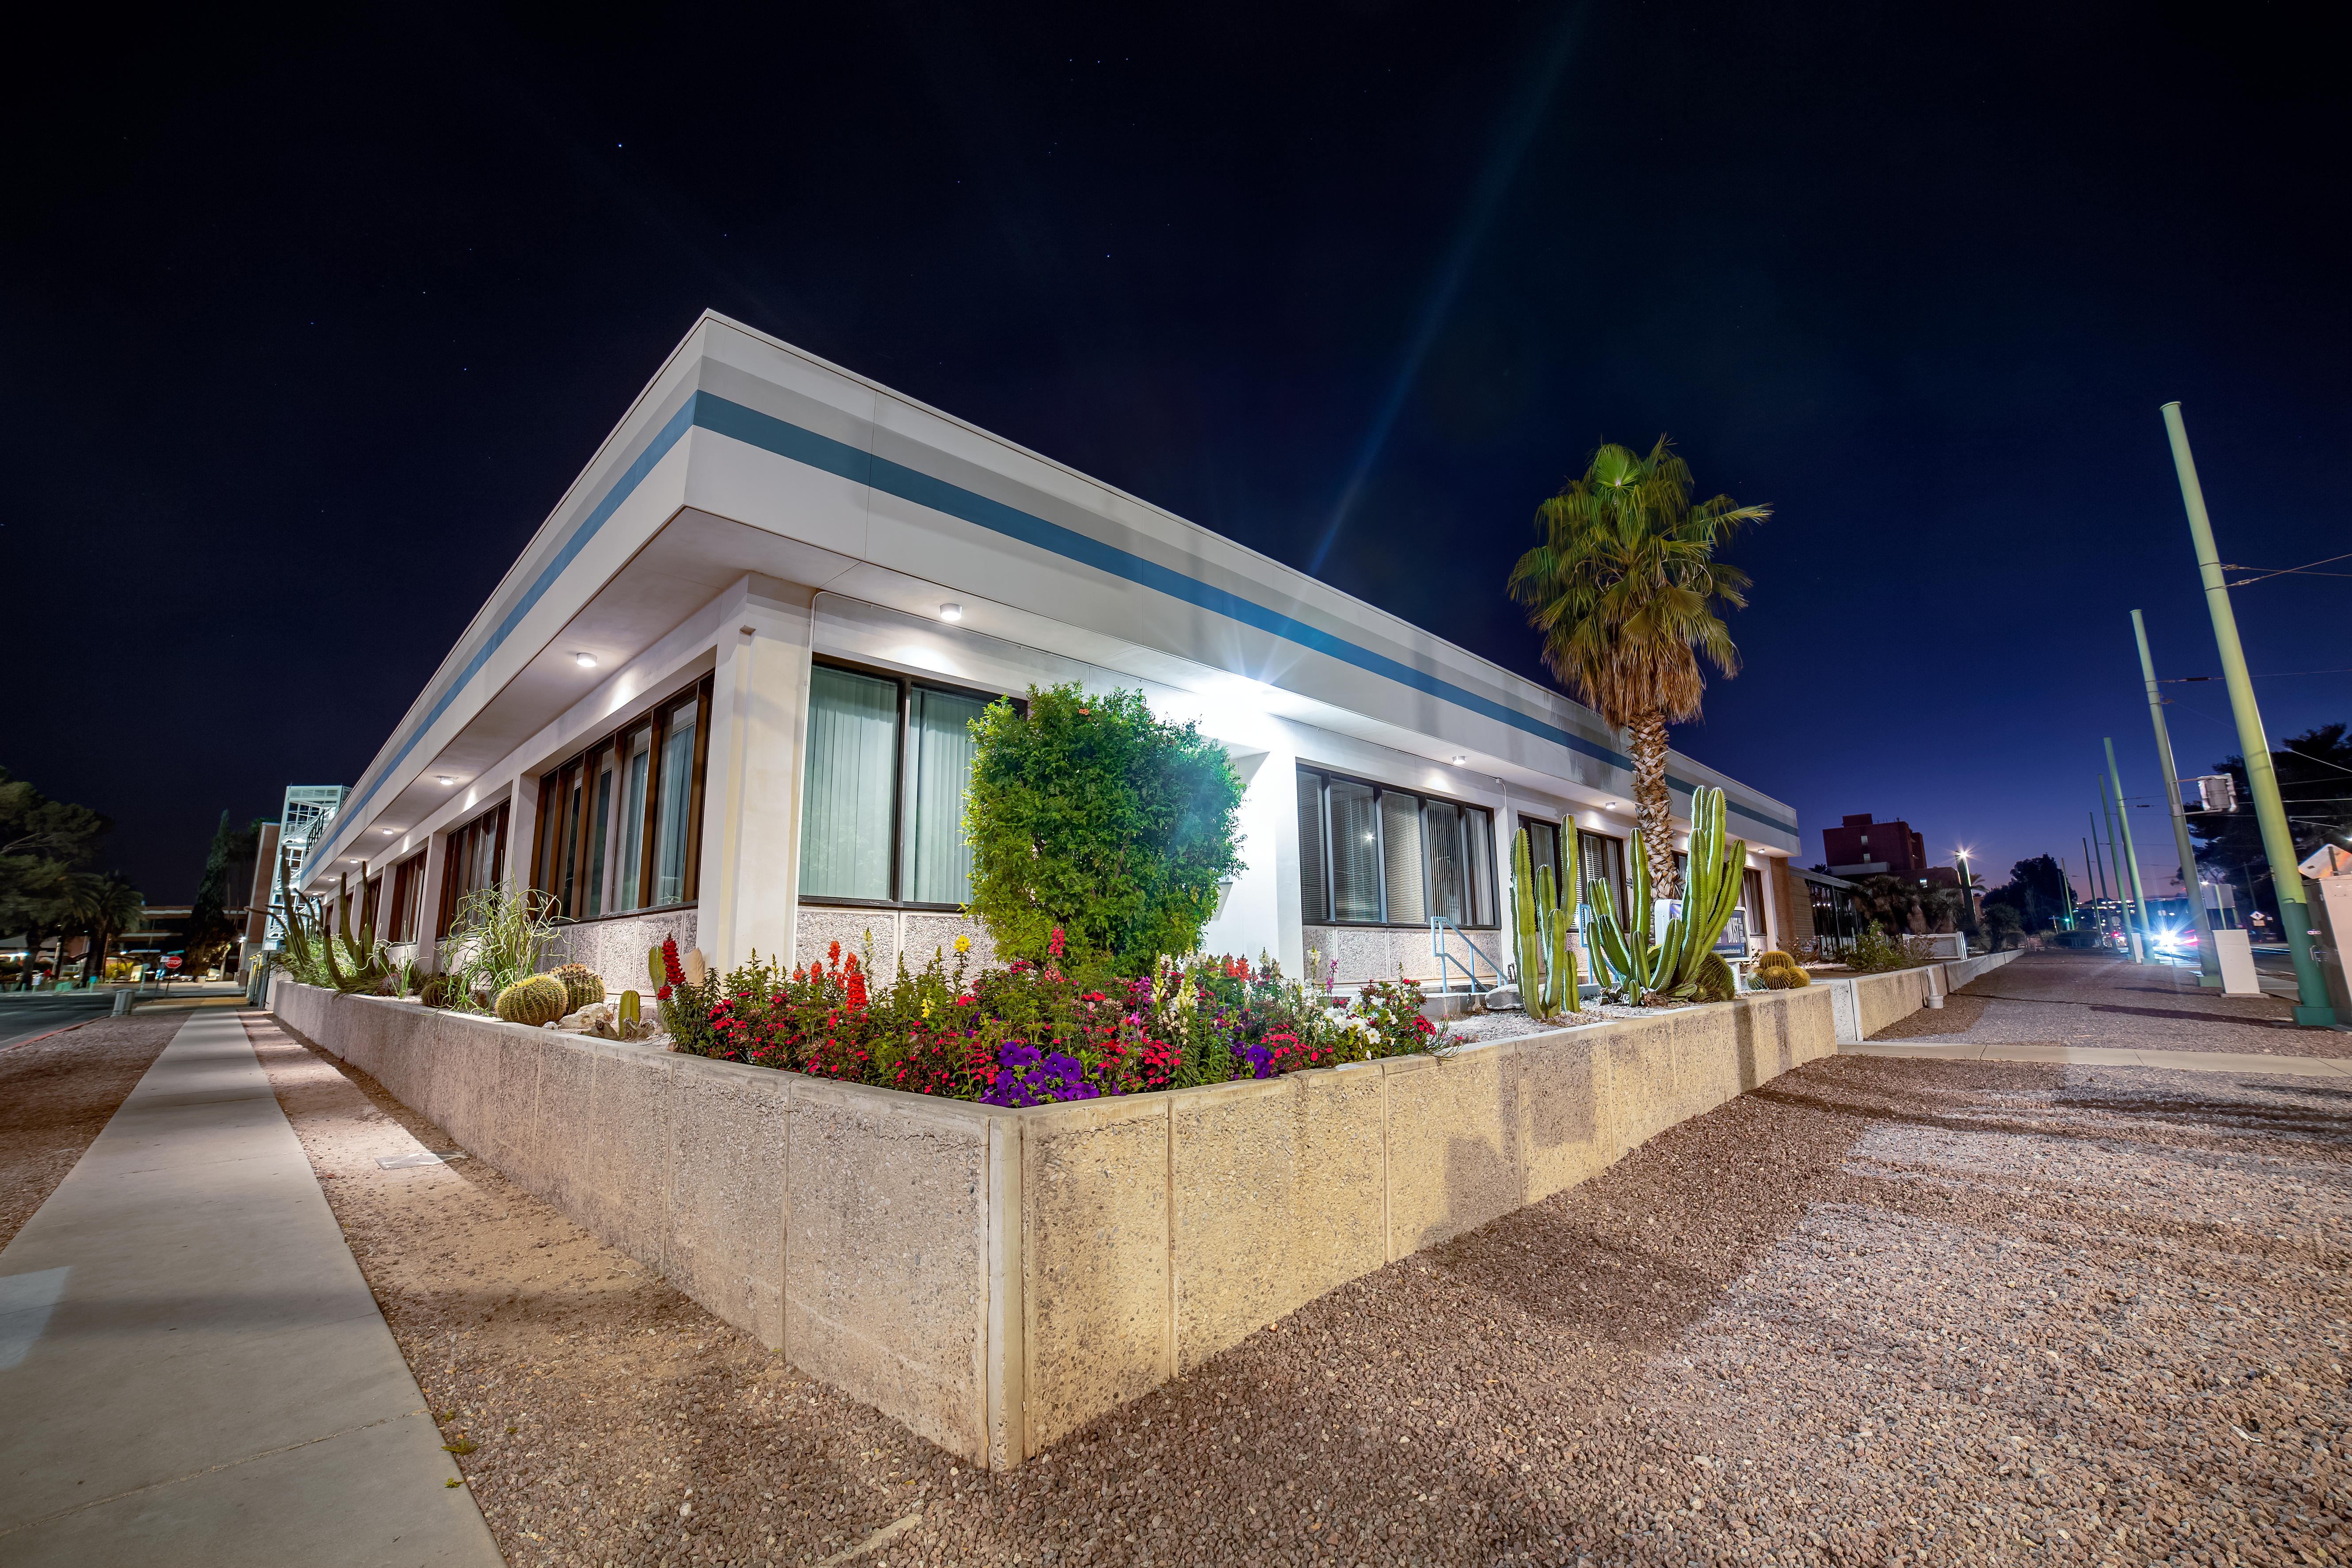

NOIRLab Headquarters Building

A corner of the NOIRLab HQ building in Tucson, Arizona.

( Formerly known as NOAO. )

Credit: NOIRLab/NSF/AURA/T. Slovinský